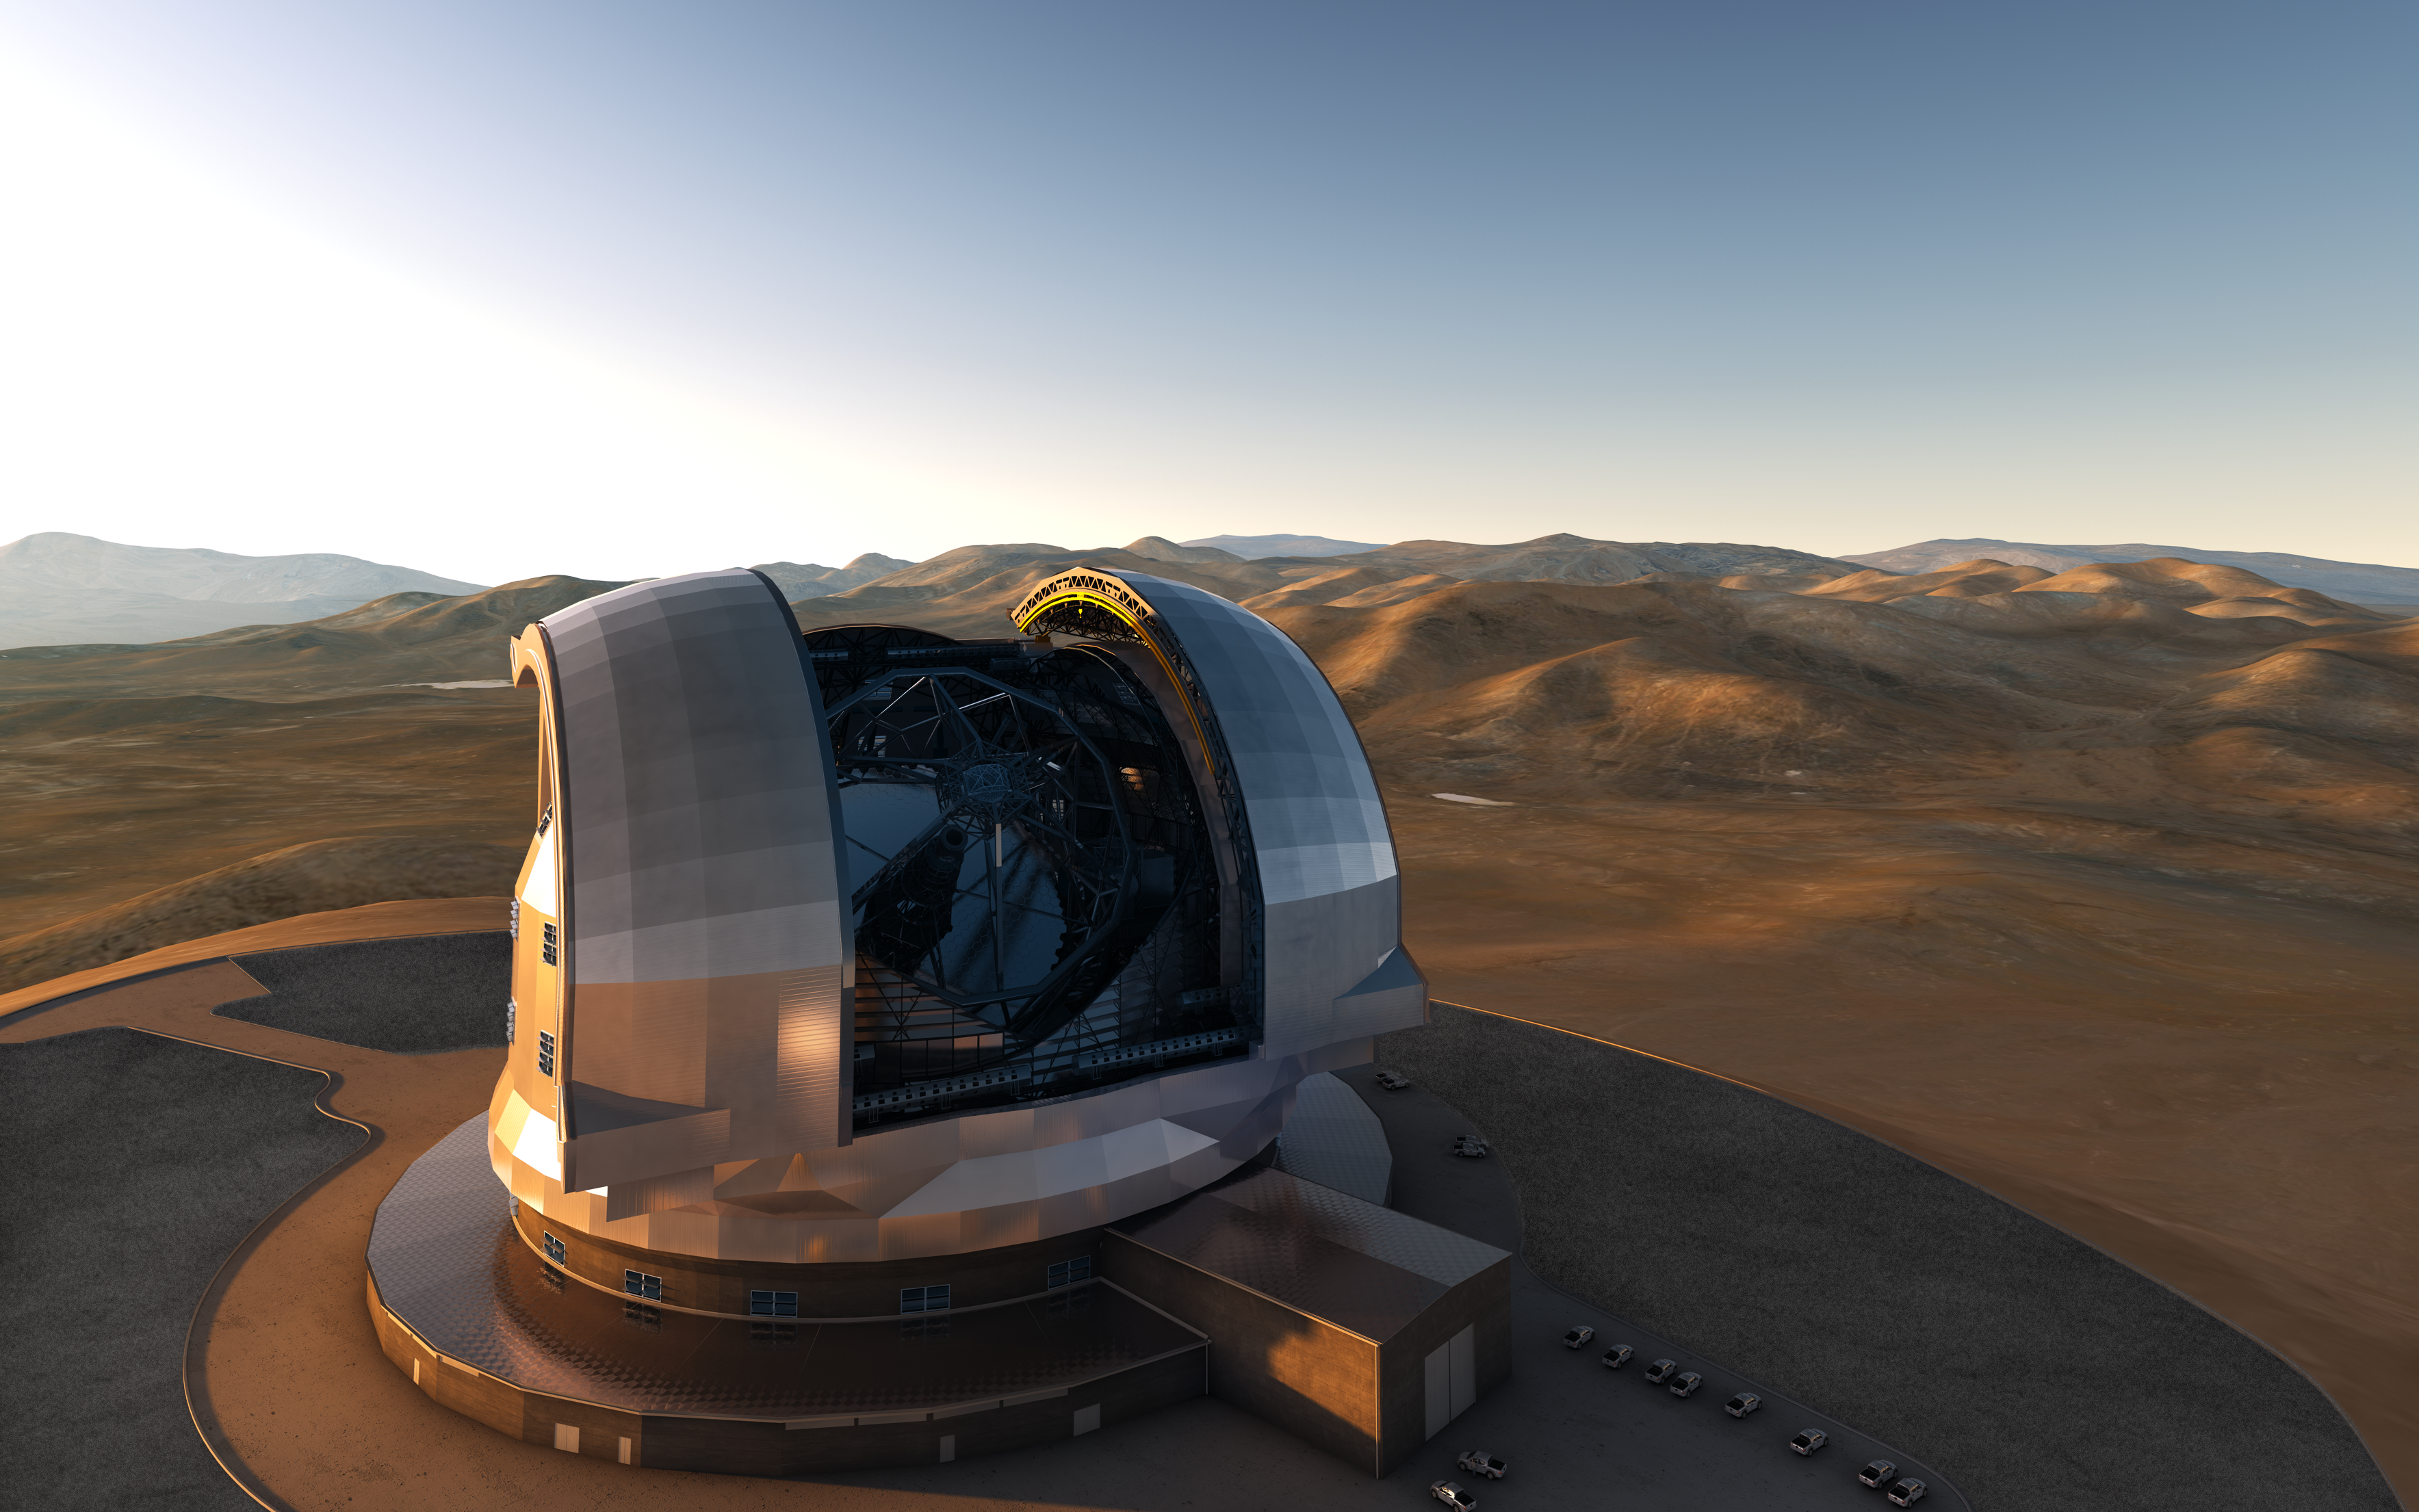

Artist impression of the E-ELT dome

Artist's impression of the European Extremely Large Telescope (E-ELT) on its future location atop Cerro Armazones, in the Chilean Andes. The E-ELT, with a primary mirror of 39 metres will be the largest optical/infrared telescope in the world — the world's biggest eye on the sky.

The design for the E-ELT shown here was published in 2013 and is preliminary.

Credit: ESO